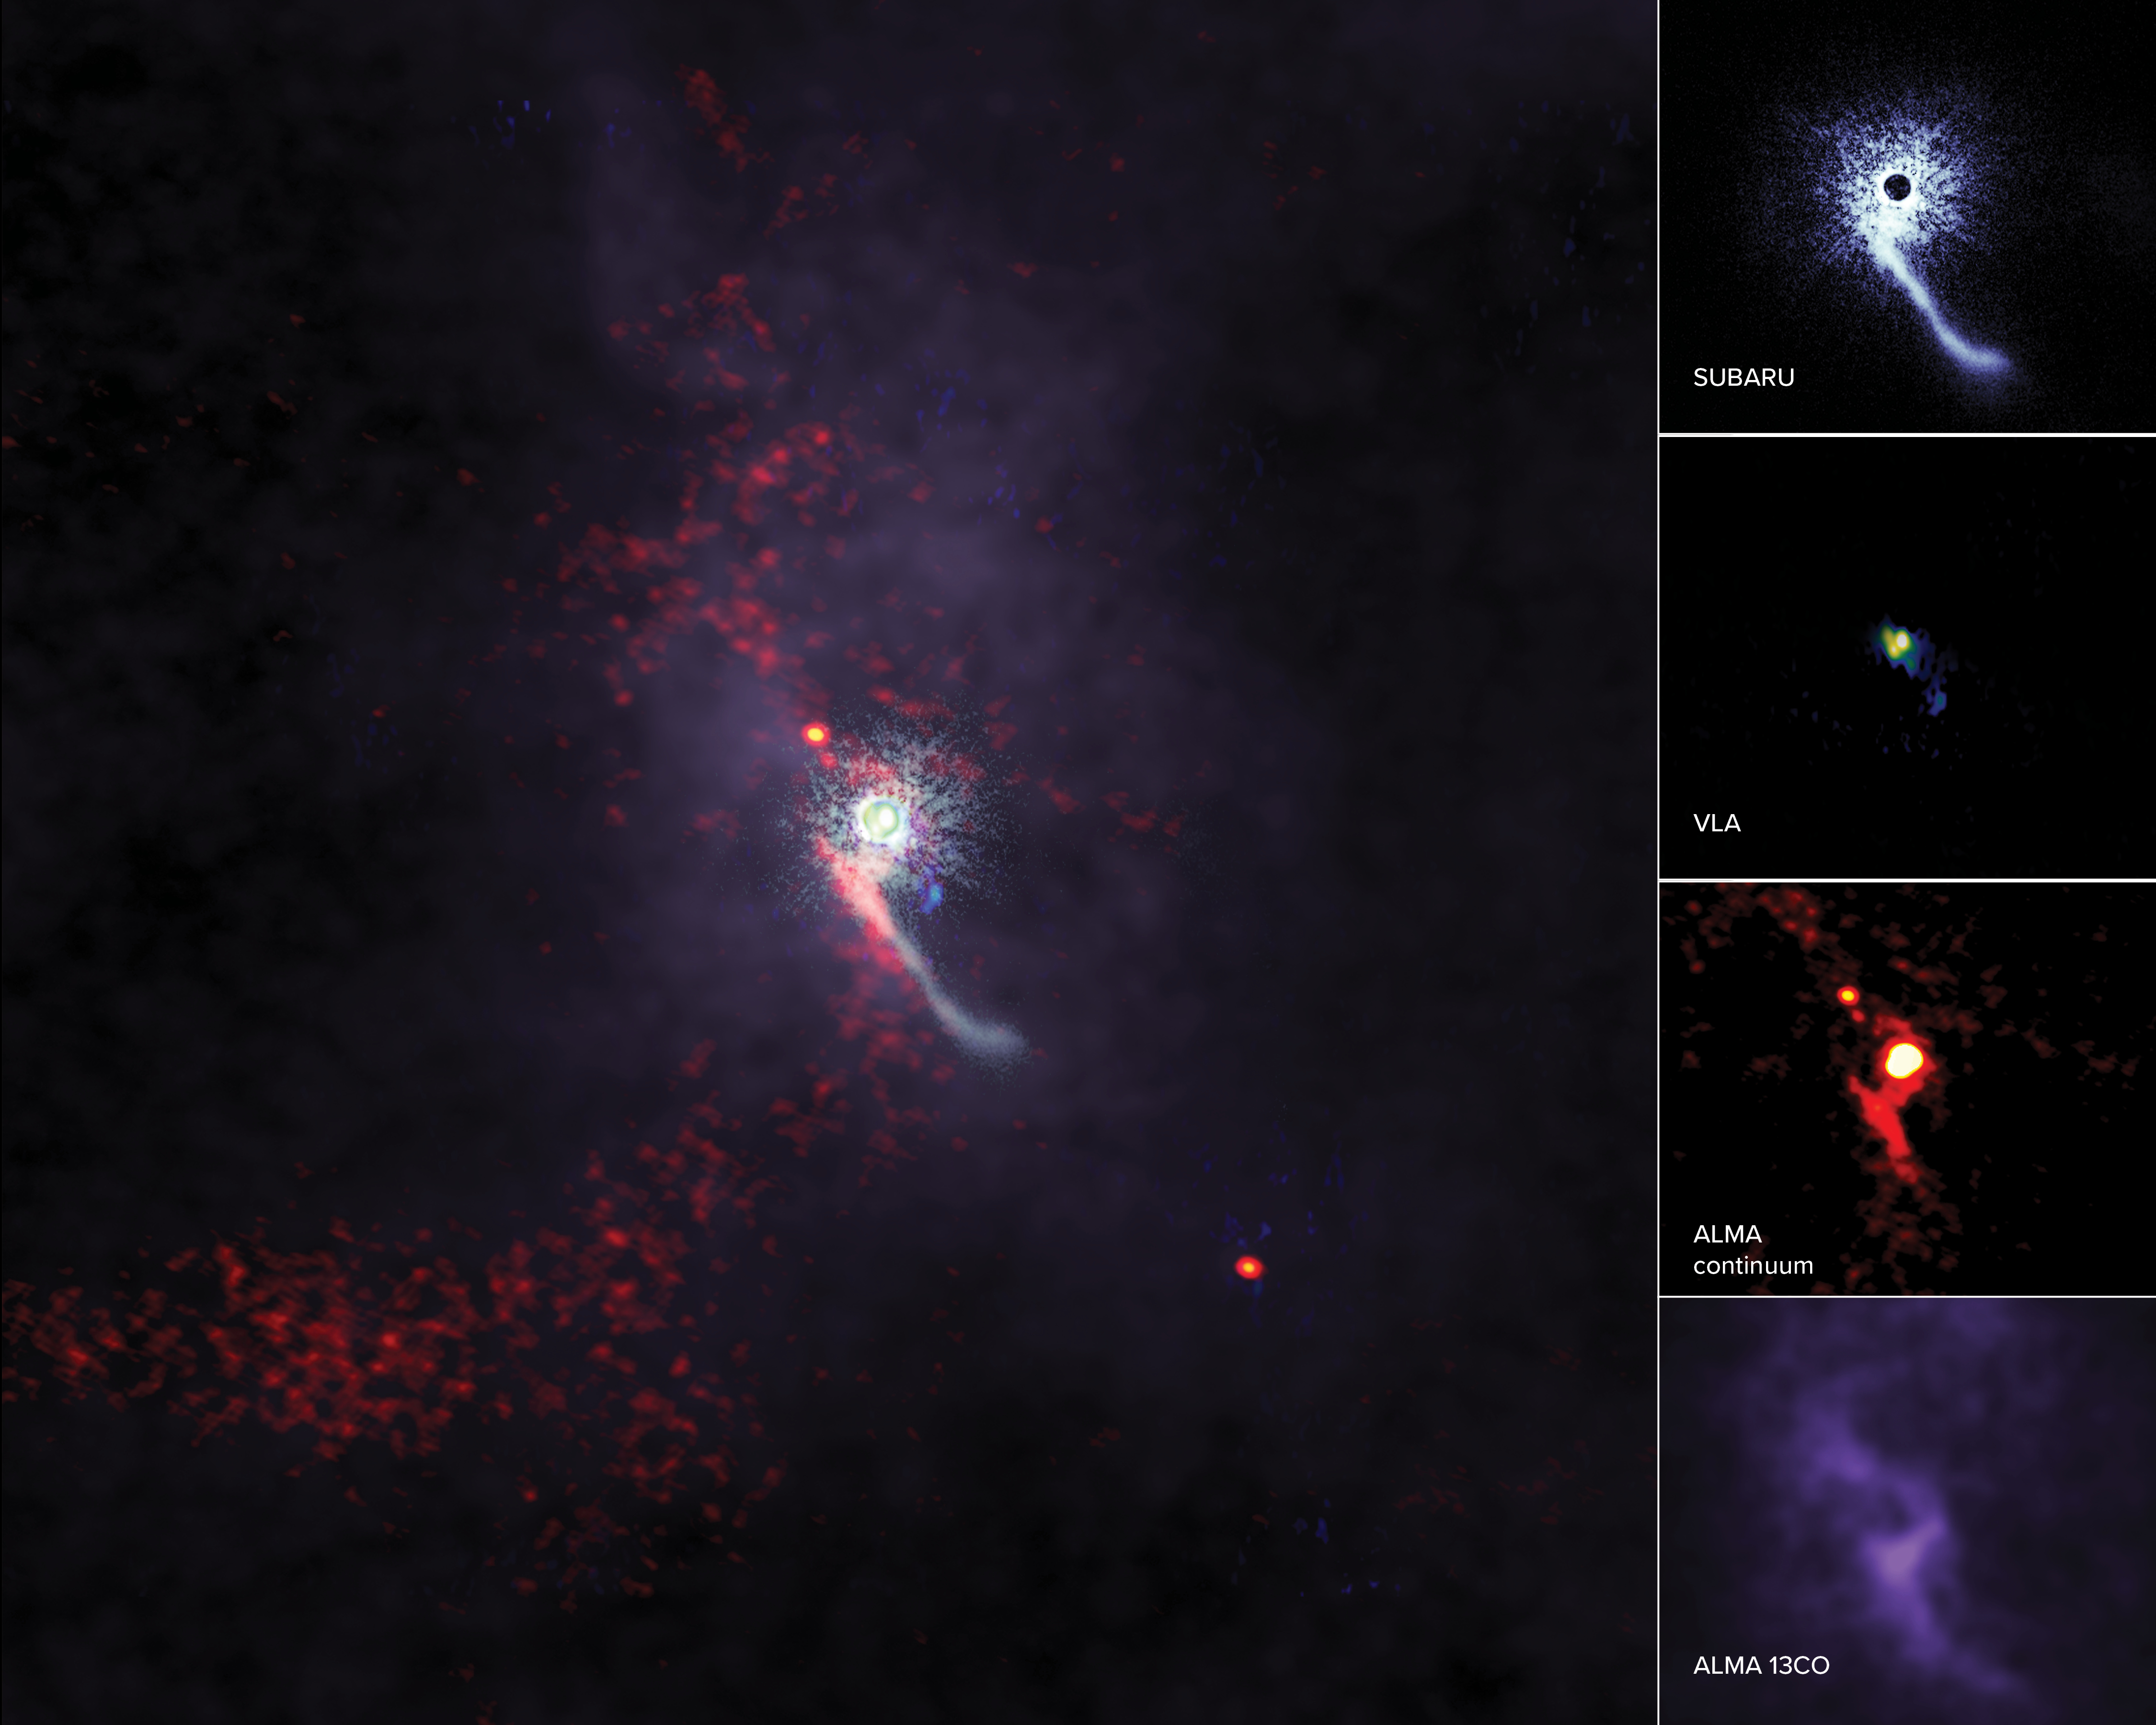

ALMA catches “intruder” redhanded in rarely detected stellar flyby event

As stars grow up, they often interact with their sibling stars—stars growing up near to them in space—but have rarely been observed interacting with outside, or intruder, objects. Scientists have now made observations of an intruder object disturbing the protoplanetary disk around Z Canis Majoris, a star in the Canis Major constellation, which could have major implications for the development of baby planets. Perturbations, including long streams of gas, were observed in detail by the Subaru Telescope in the H-band, the Karl G. Jansky Very Large Array in the Ka-band, and using the Atacama Large Millimeter/submillimeter Array’s Band 6 receiver.

Credit: ALMA (ESO/NAOJ/NRAO), S. Dagnello (NRAO/AUI/NSF), NAOJ